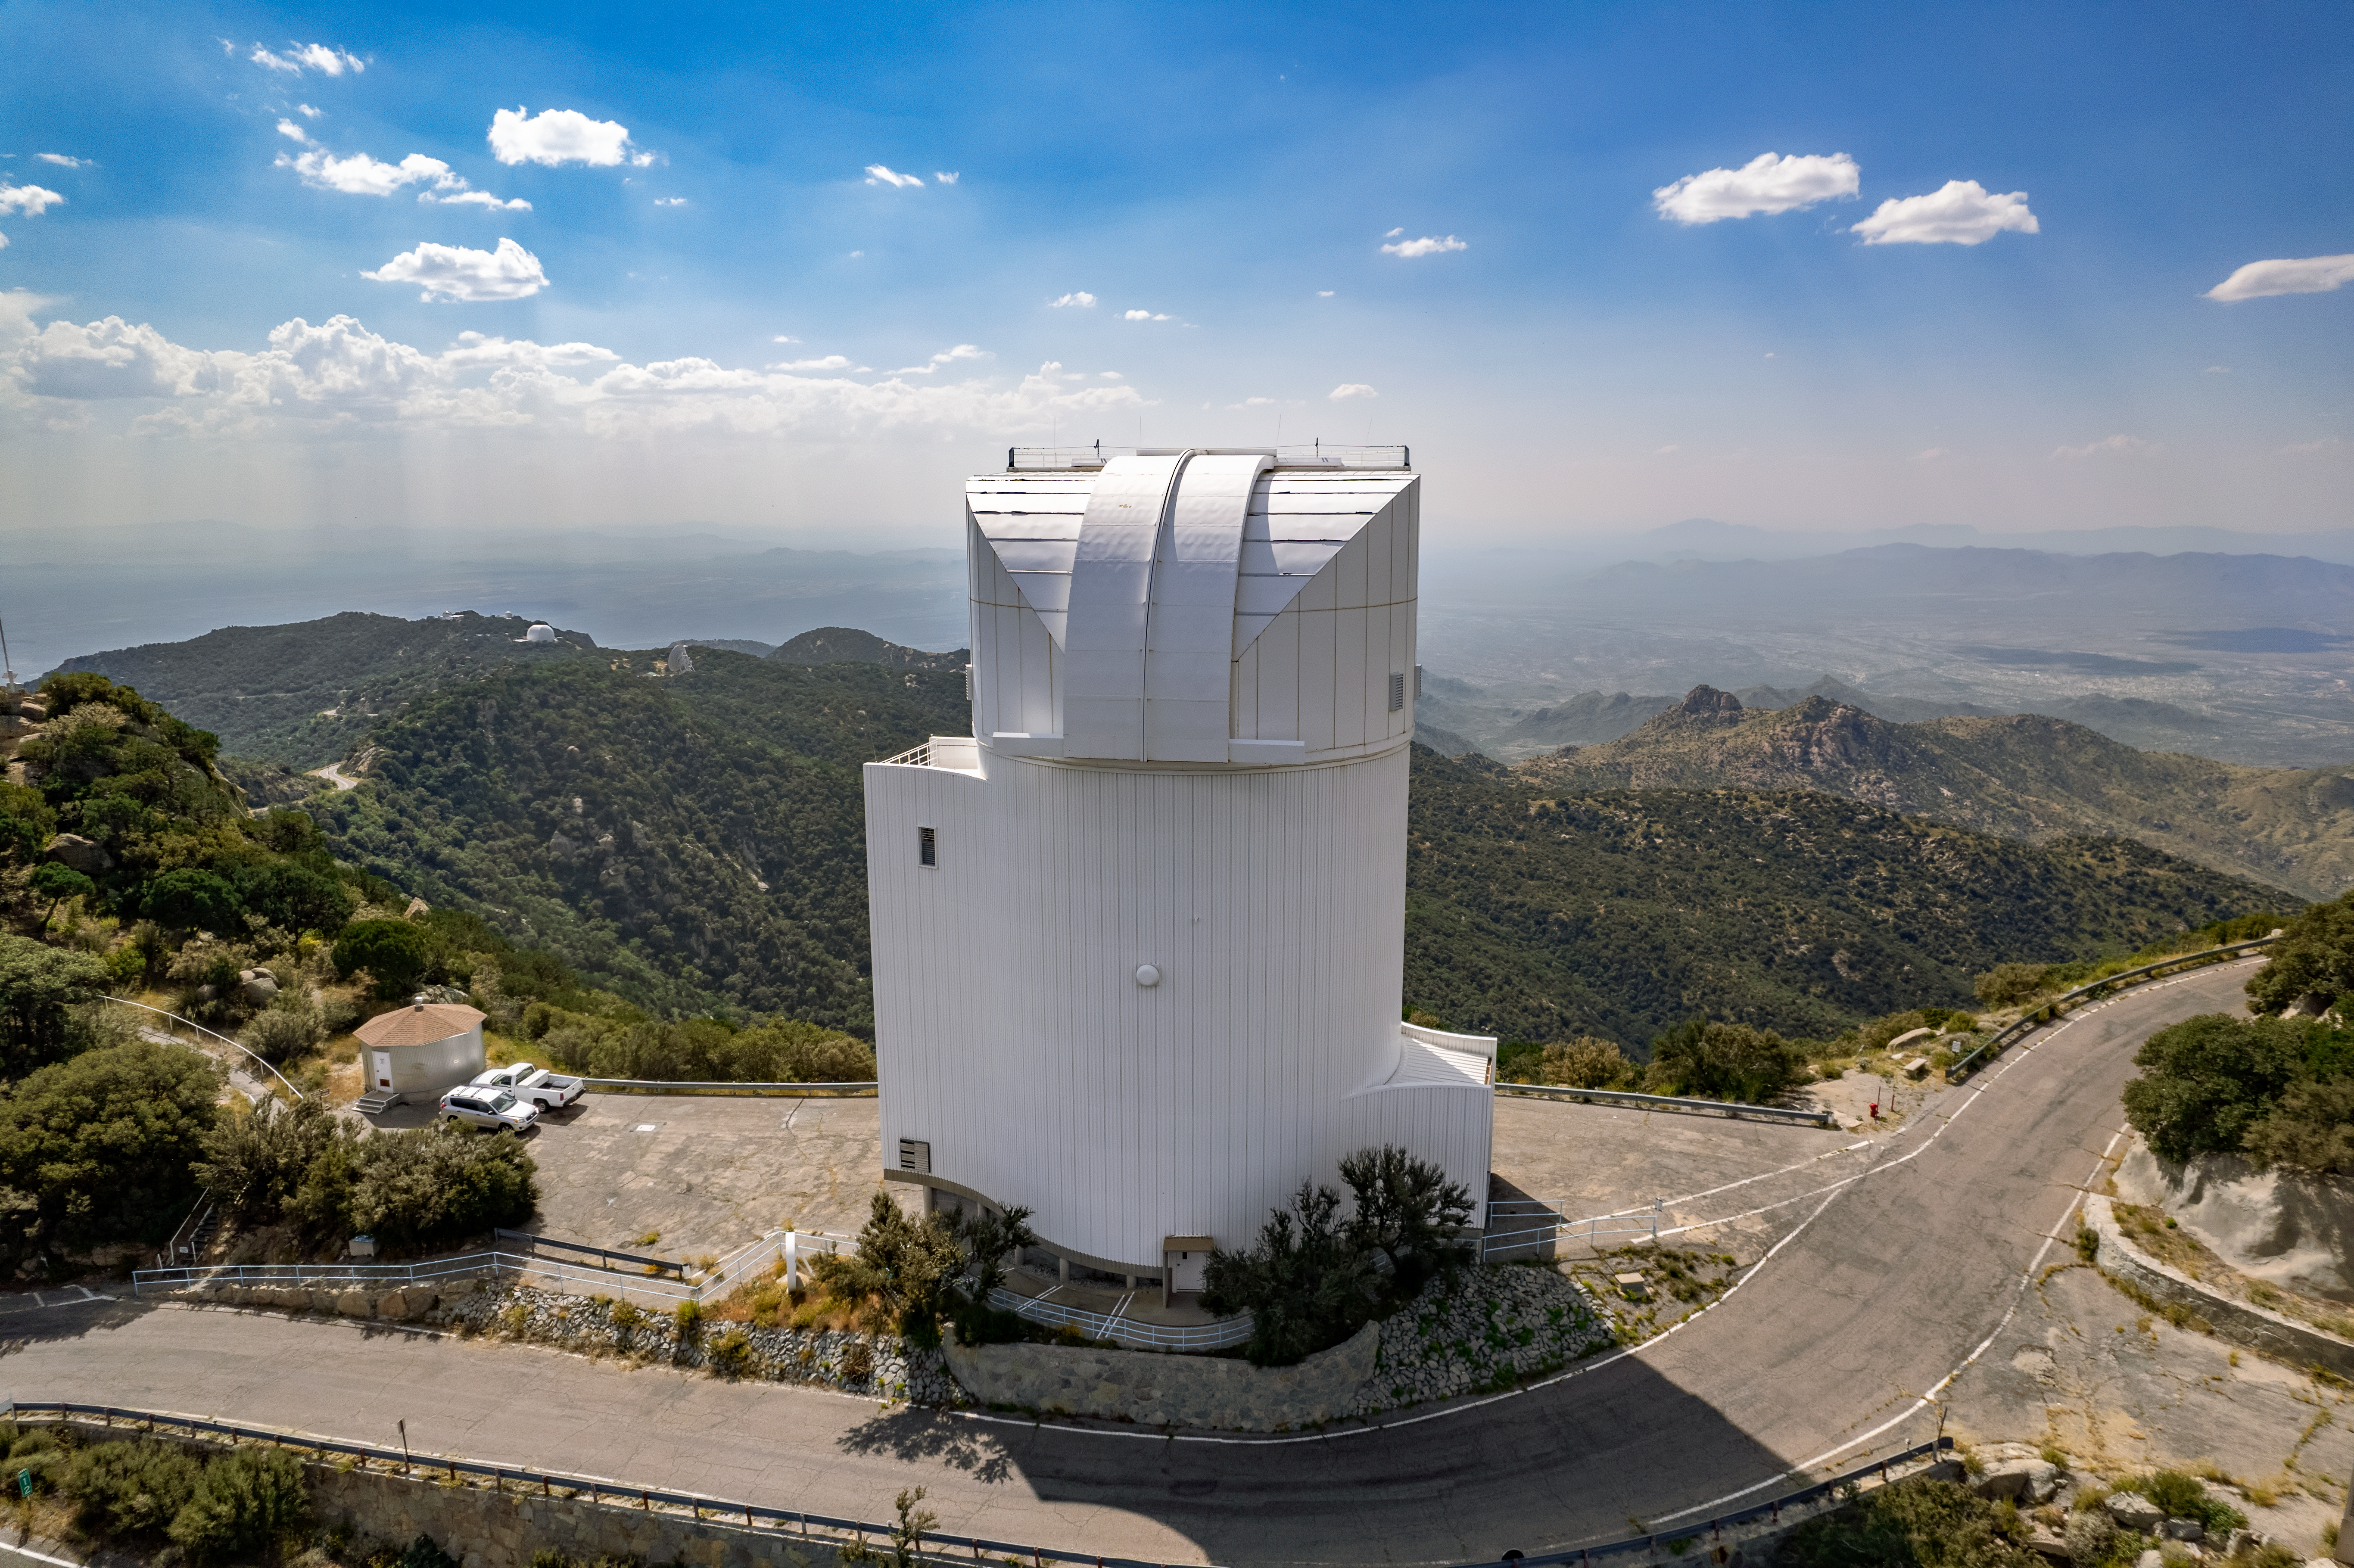

UA Bok 2.3-meter Telescope

The UA Bok 2.3-meter Telescope, located at the Kitt Peak National Observatory, is shown here.

Credit: NOIRLab/AURA/NSF